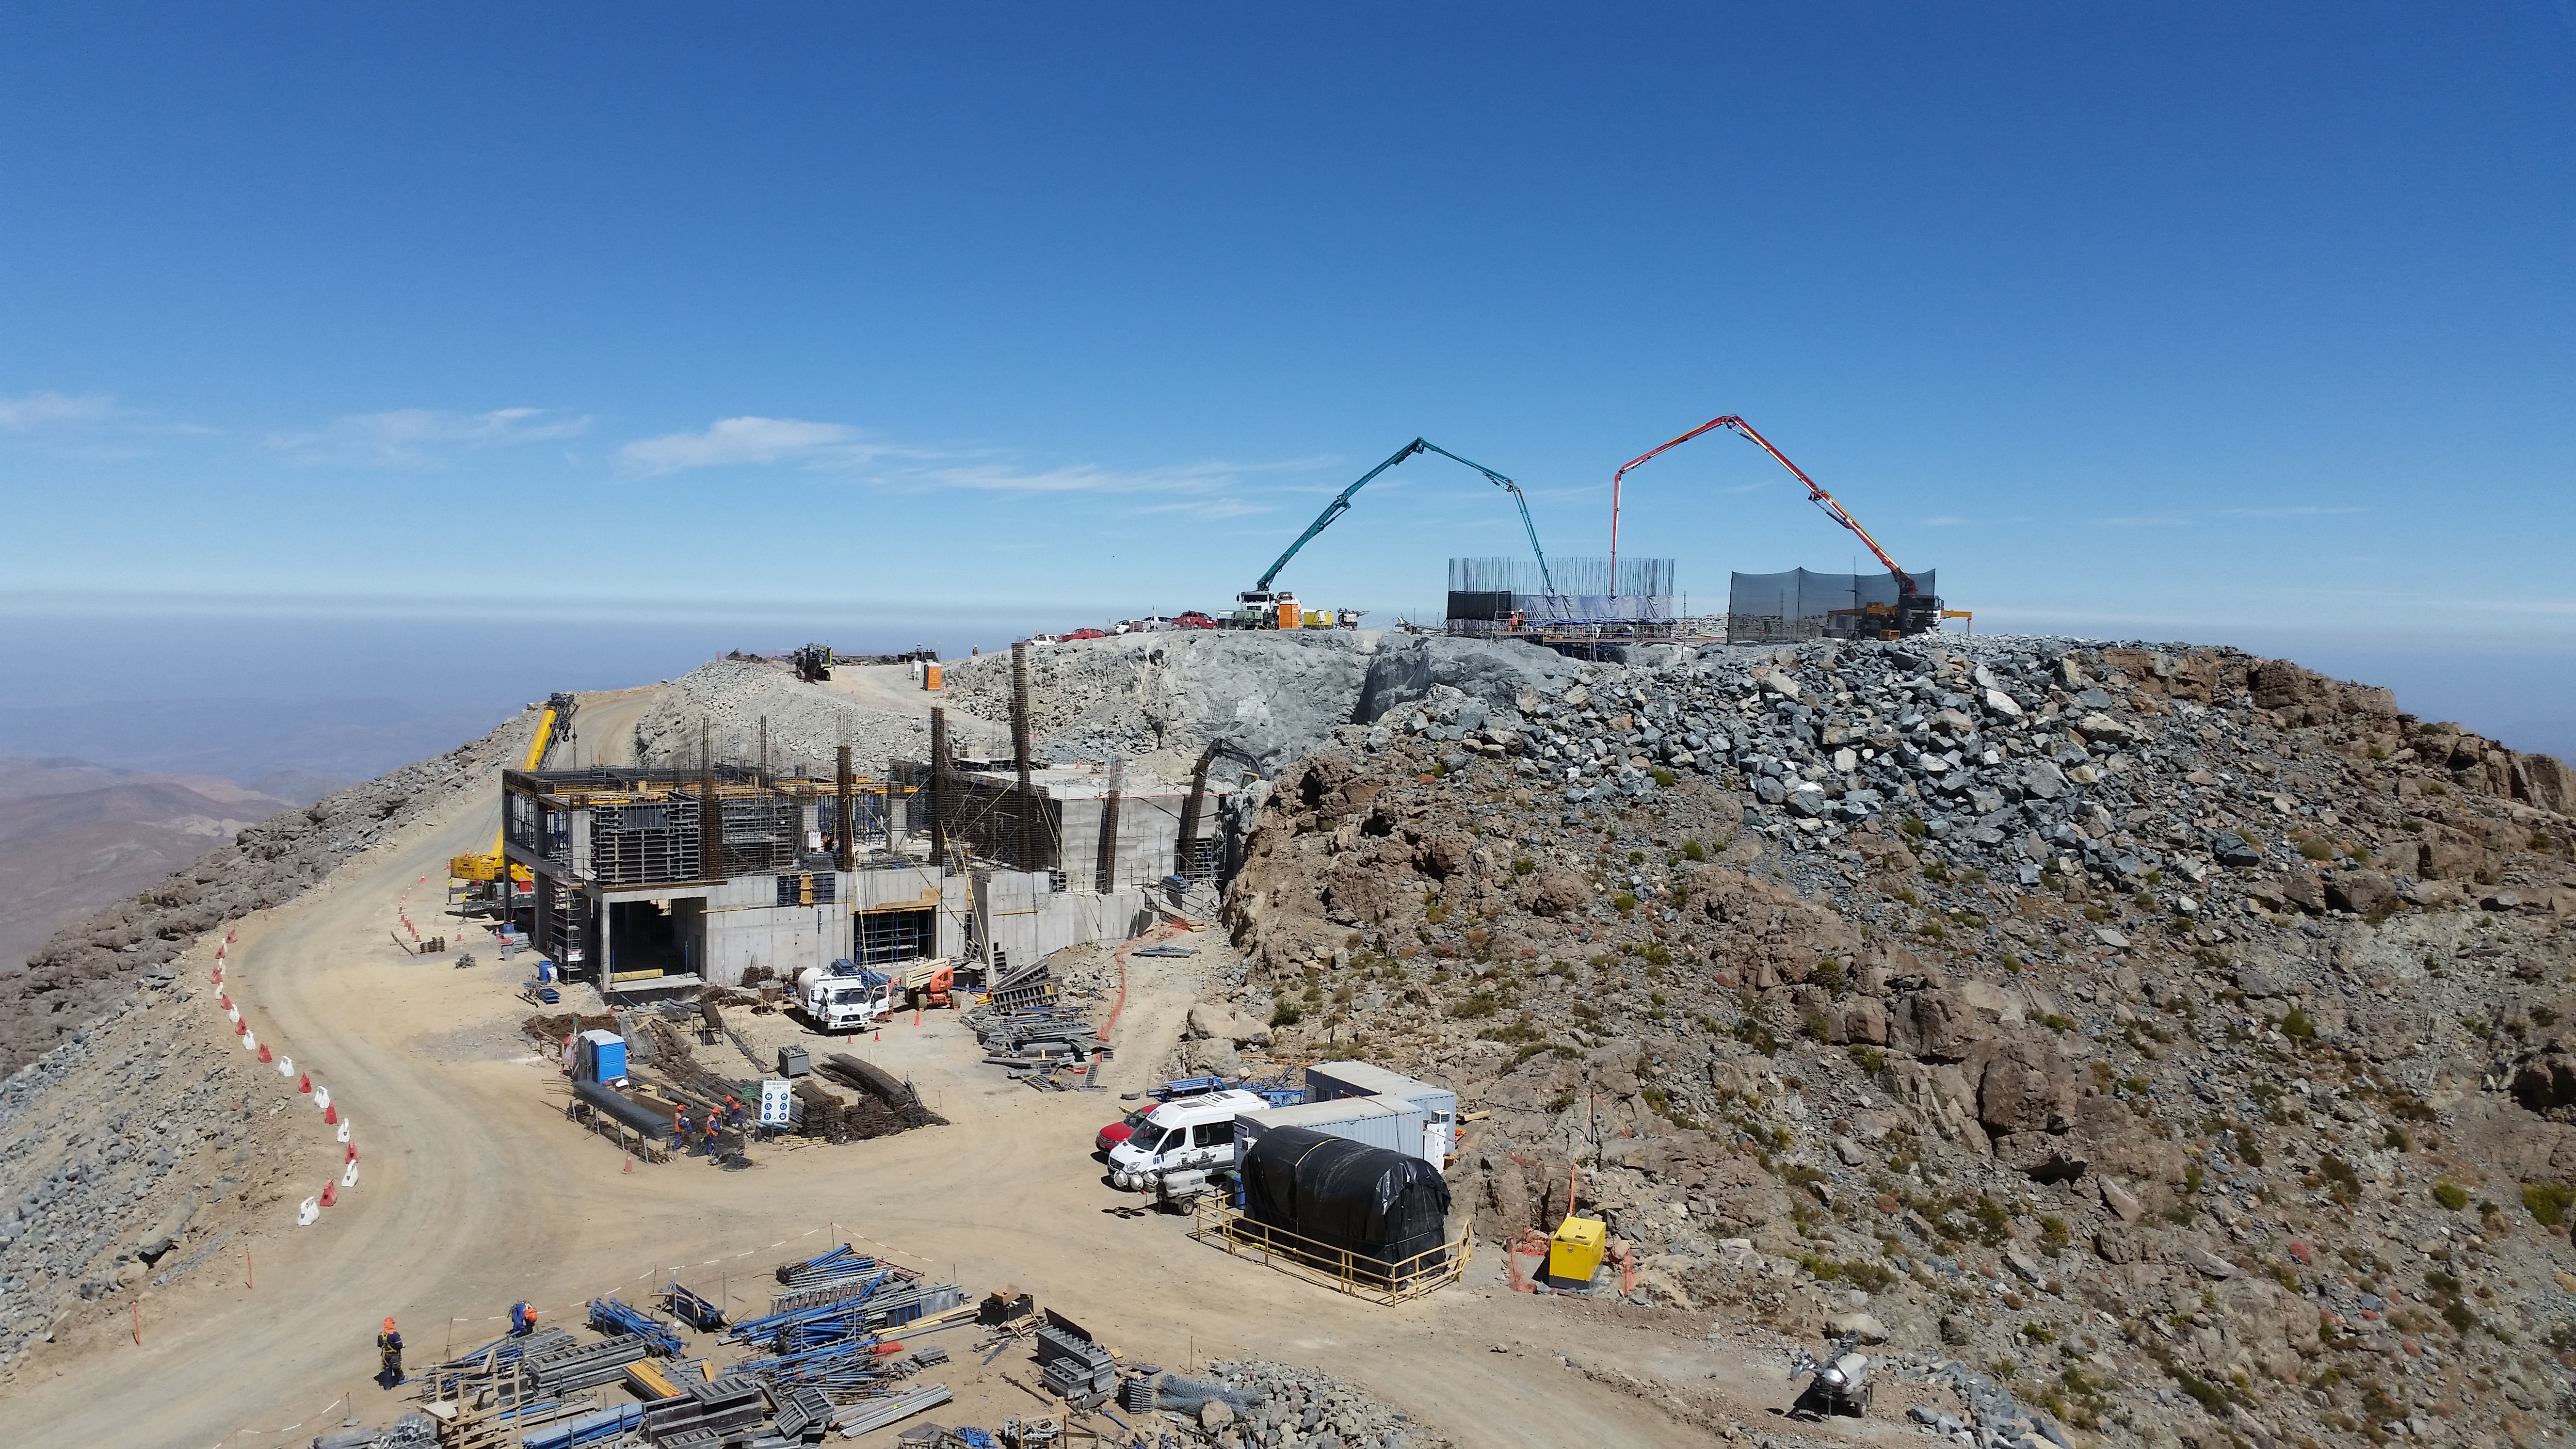

rubin-20160222-120814

General view: pouring concrete on the pier foundation.

Credit: Rubin Observatory/NSF/AURA